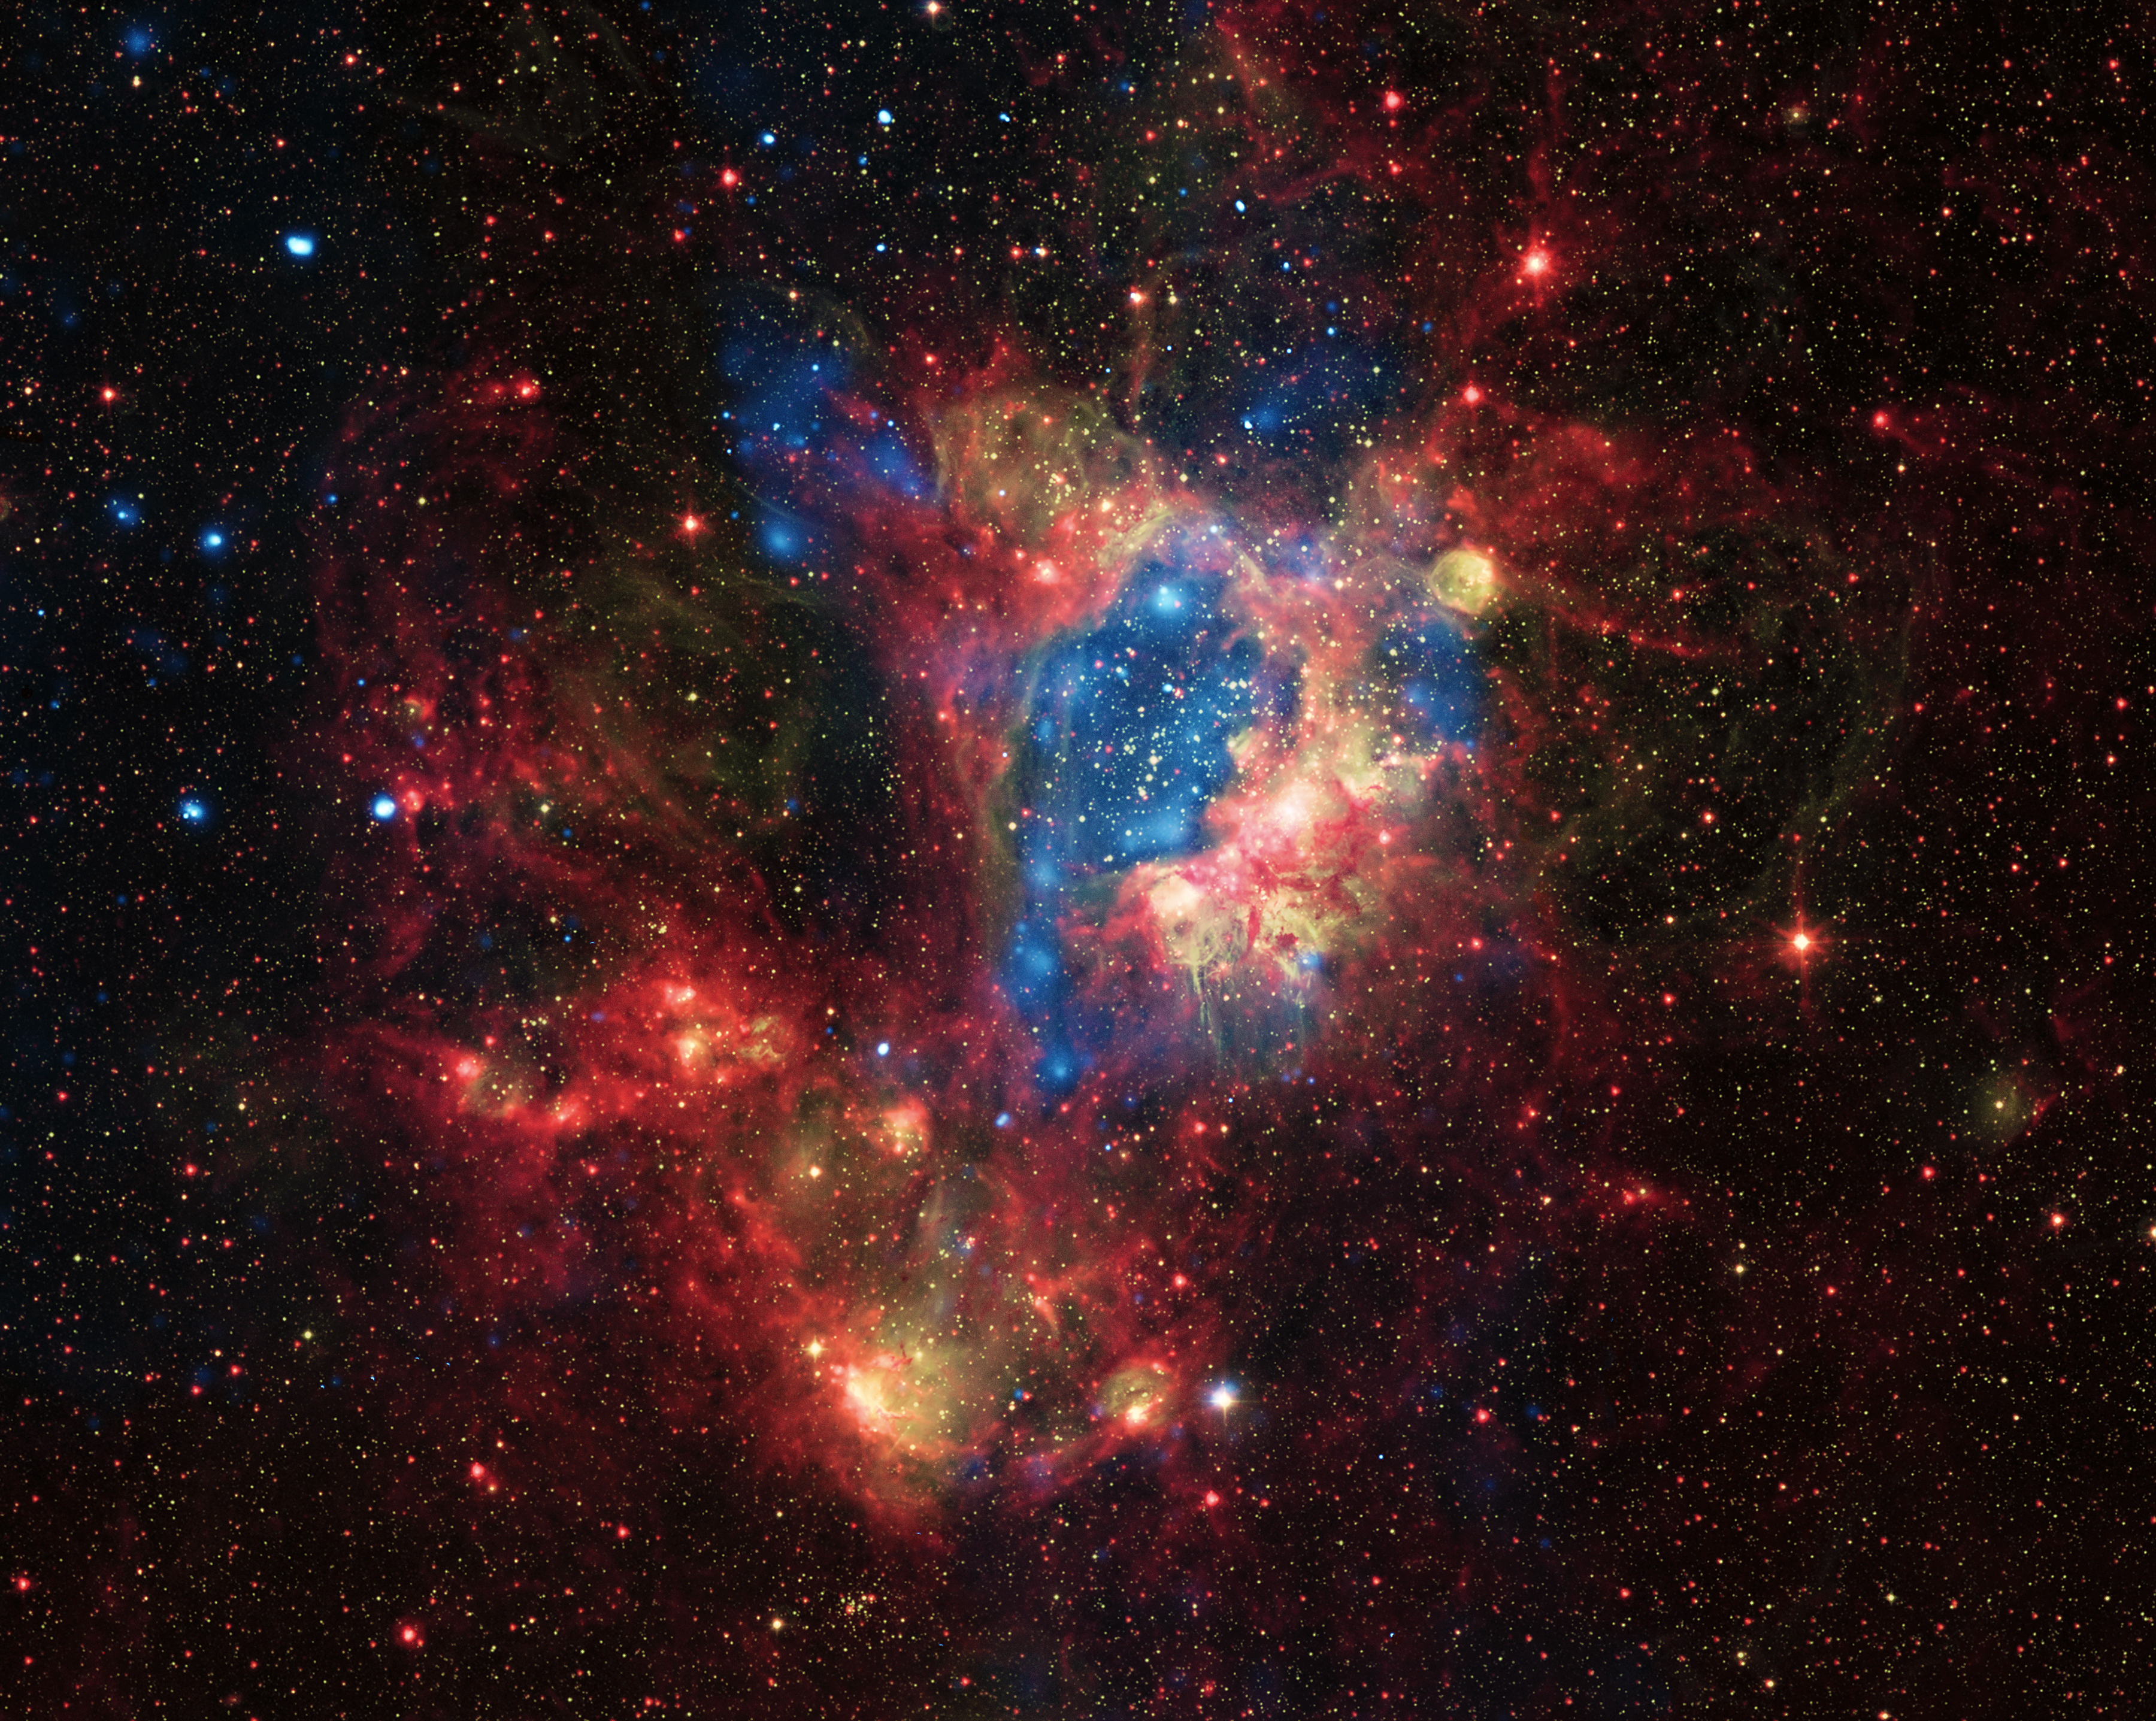

A surprising superbubble

This colourful new view shows the star-forming region LHA 120-N44 [1] in the Large Magellanic Cloud, a small satellite galaxy of the Milky Way. This picture combines the view in visible light from the MPG/ESO 2.2-metre telescope at ESO’s La Silla Observatory in Chile with images in infrared light and X-rays from orbiting satellite observatories.

At the centre of this very rich region of gas, dust and young stars lies the star cluster NGC 1929. Its massive stars produce intense radiation, expel matter at high speeds as stellar winds, and race through their short but brilliant lives to explode as supernovae. The winds and supernova shock waves have carved out a huge cavity, called a superbubble, in the surrounding gas.

Observations with NASA's Chandra X-ray Observatory (shown here in blue) reveal hot regions created by these winds and shocks, while infrared data from NASA's Spitzer Space Telescope (shown in red) outline where the dust and cooler gas are found. The visible-light view from the MPG/ESO 2.2-metre telescope (in yellow) completes the picture and shows the hot young stars themselves as well as the glowing clouds of gas and dust that surround them.

Combining these different views of this dramatic region has allowed astronomers to solve a mystery: why are N44, and similar superbubbles, giving off such strong X-rays? The answer seems to be that there are two extra sources of bright X-ray emission: supernova shock waves striking the walls of the cavities, and hot material evaporating from the cavity walls. This X-ray emission from the edge of the superbubble shows up clearly in the picture.

Links

NASA’s Chandra X-ray Observatory
NASA’s Spitzer Space Telescope

Notes
[1] The designation of this object indicates that it was included in the Catalogue of H-alpha emission stars and nebulae in the Magellanic Clouds, compiled and published in 1956 by American astronomer–astronaut Karl Henize (1926–1993). The letter “N” indicates that it is a nebula. The object is often called simply N44.

Credit: Optical: ESO, X-ray: NASA/CXC/U.Mich./S.Oey, IR: NASA/JPL